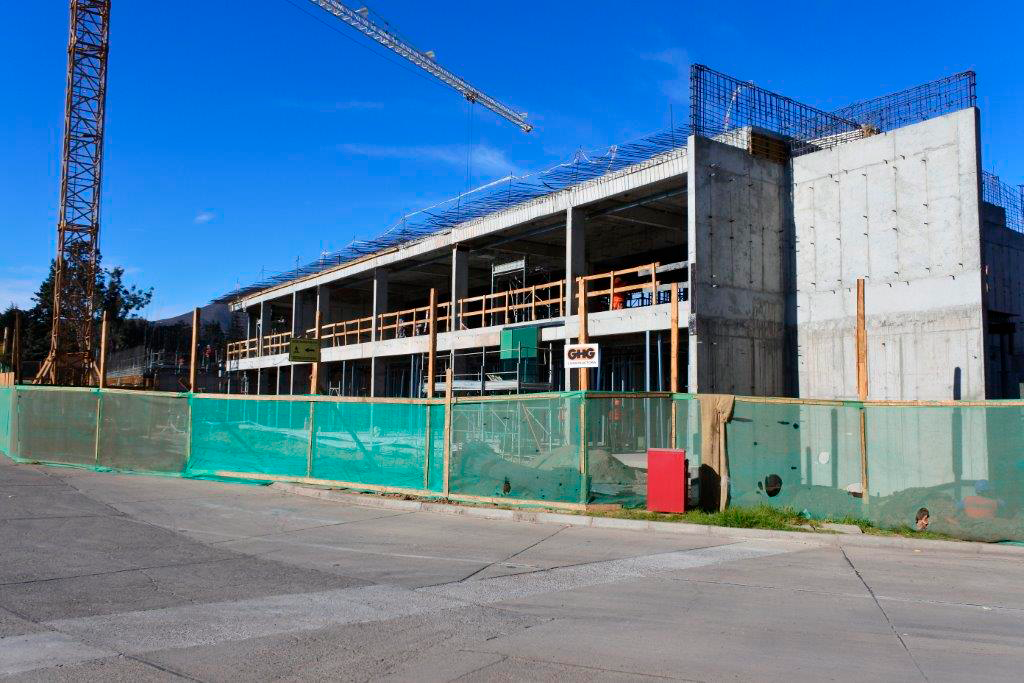

Base Facility Construction

View of the office building under construction.

Credit: Rubin Observatory/NSF/AURA